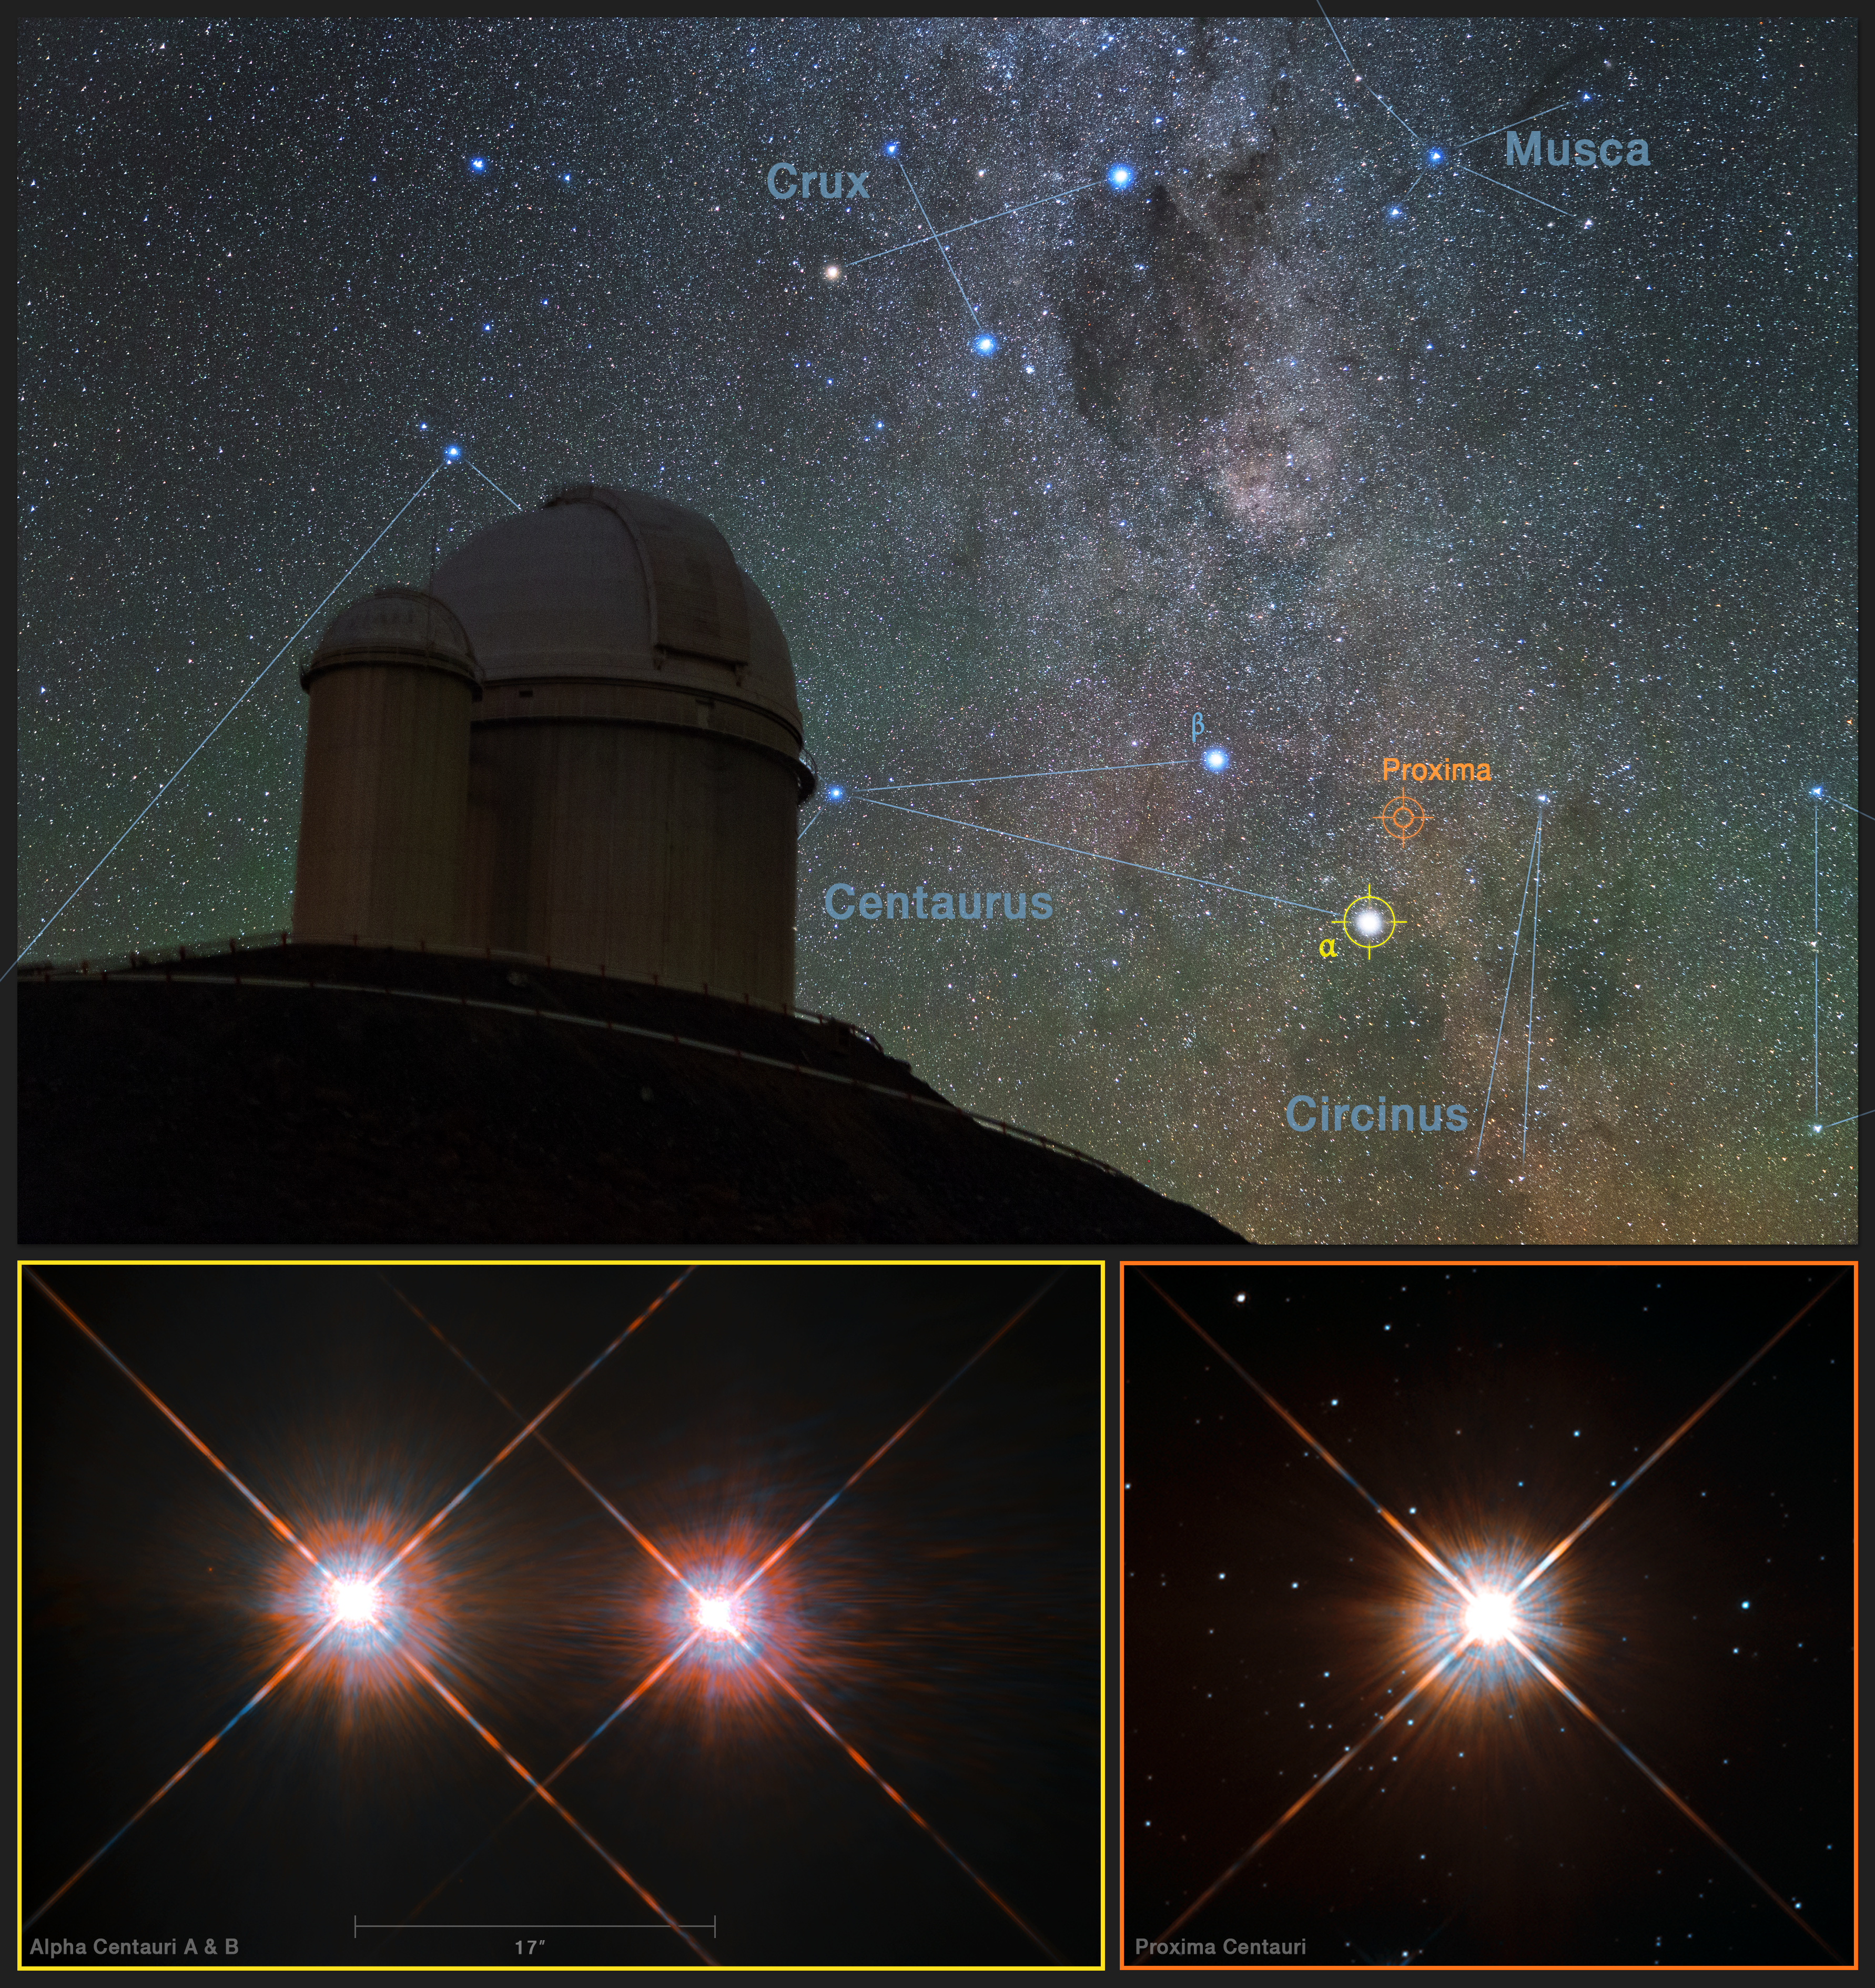

The location of Proxima Centauri in the southern skies

This picture combines a view of the southern skies over the ESO 3.6-metre telescope at the La Silla Observatory in Chile with images of the stars Proxima Centauri (lower-right) and the double star Alpha Centauri AB (lower-left) from the NASA/ESA Hubble Space Telescope. Proxima Centauri is the closest star to the Solar System and is orbited by the planet Proxima b, which was discovered using the HARPS instrument on the ESO 3.6-metre telescope.

Credit: Y. Beletsky (LCO)/ESO/ESA/NASA/M. Zamani